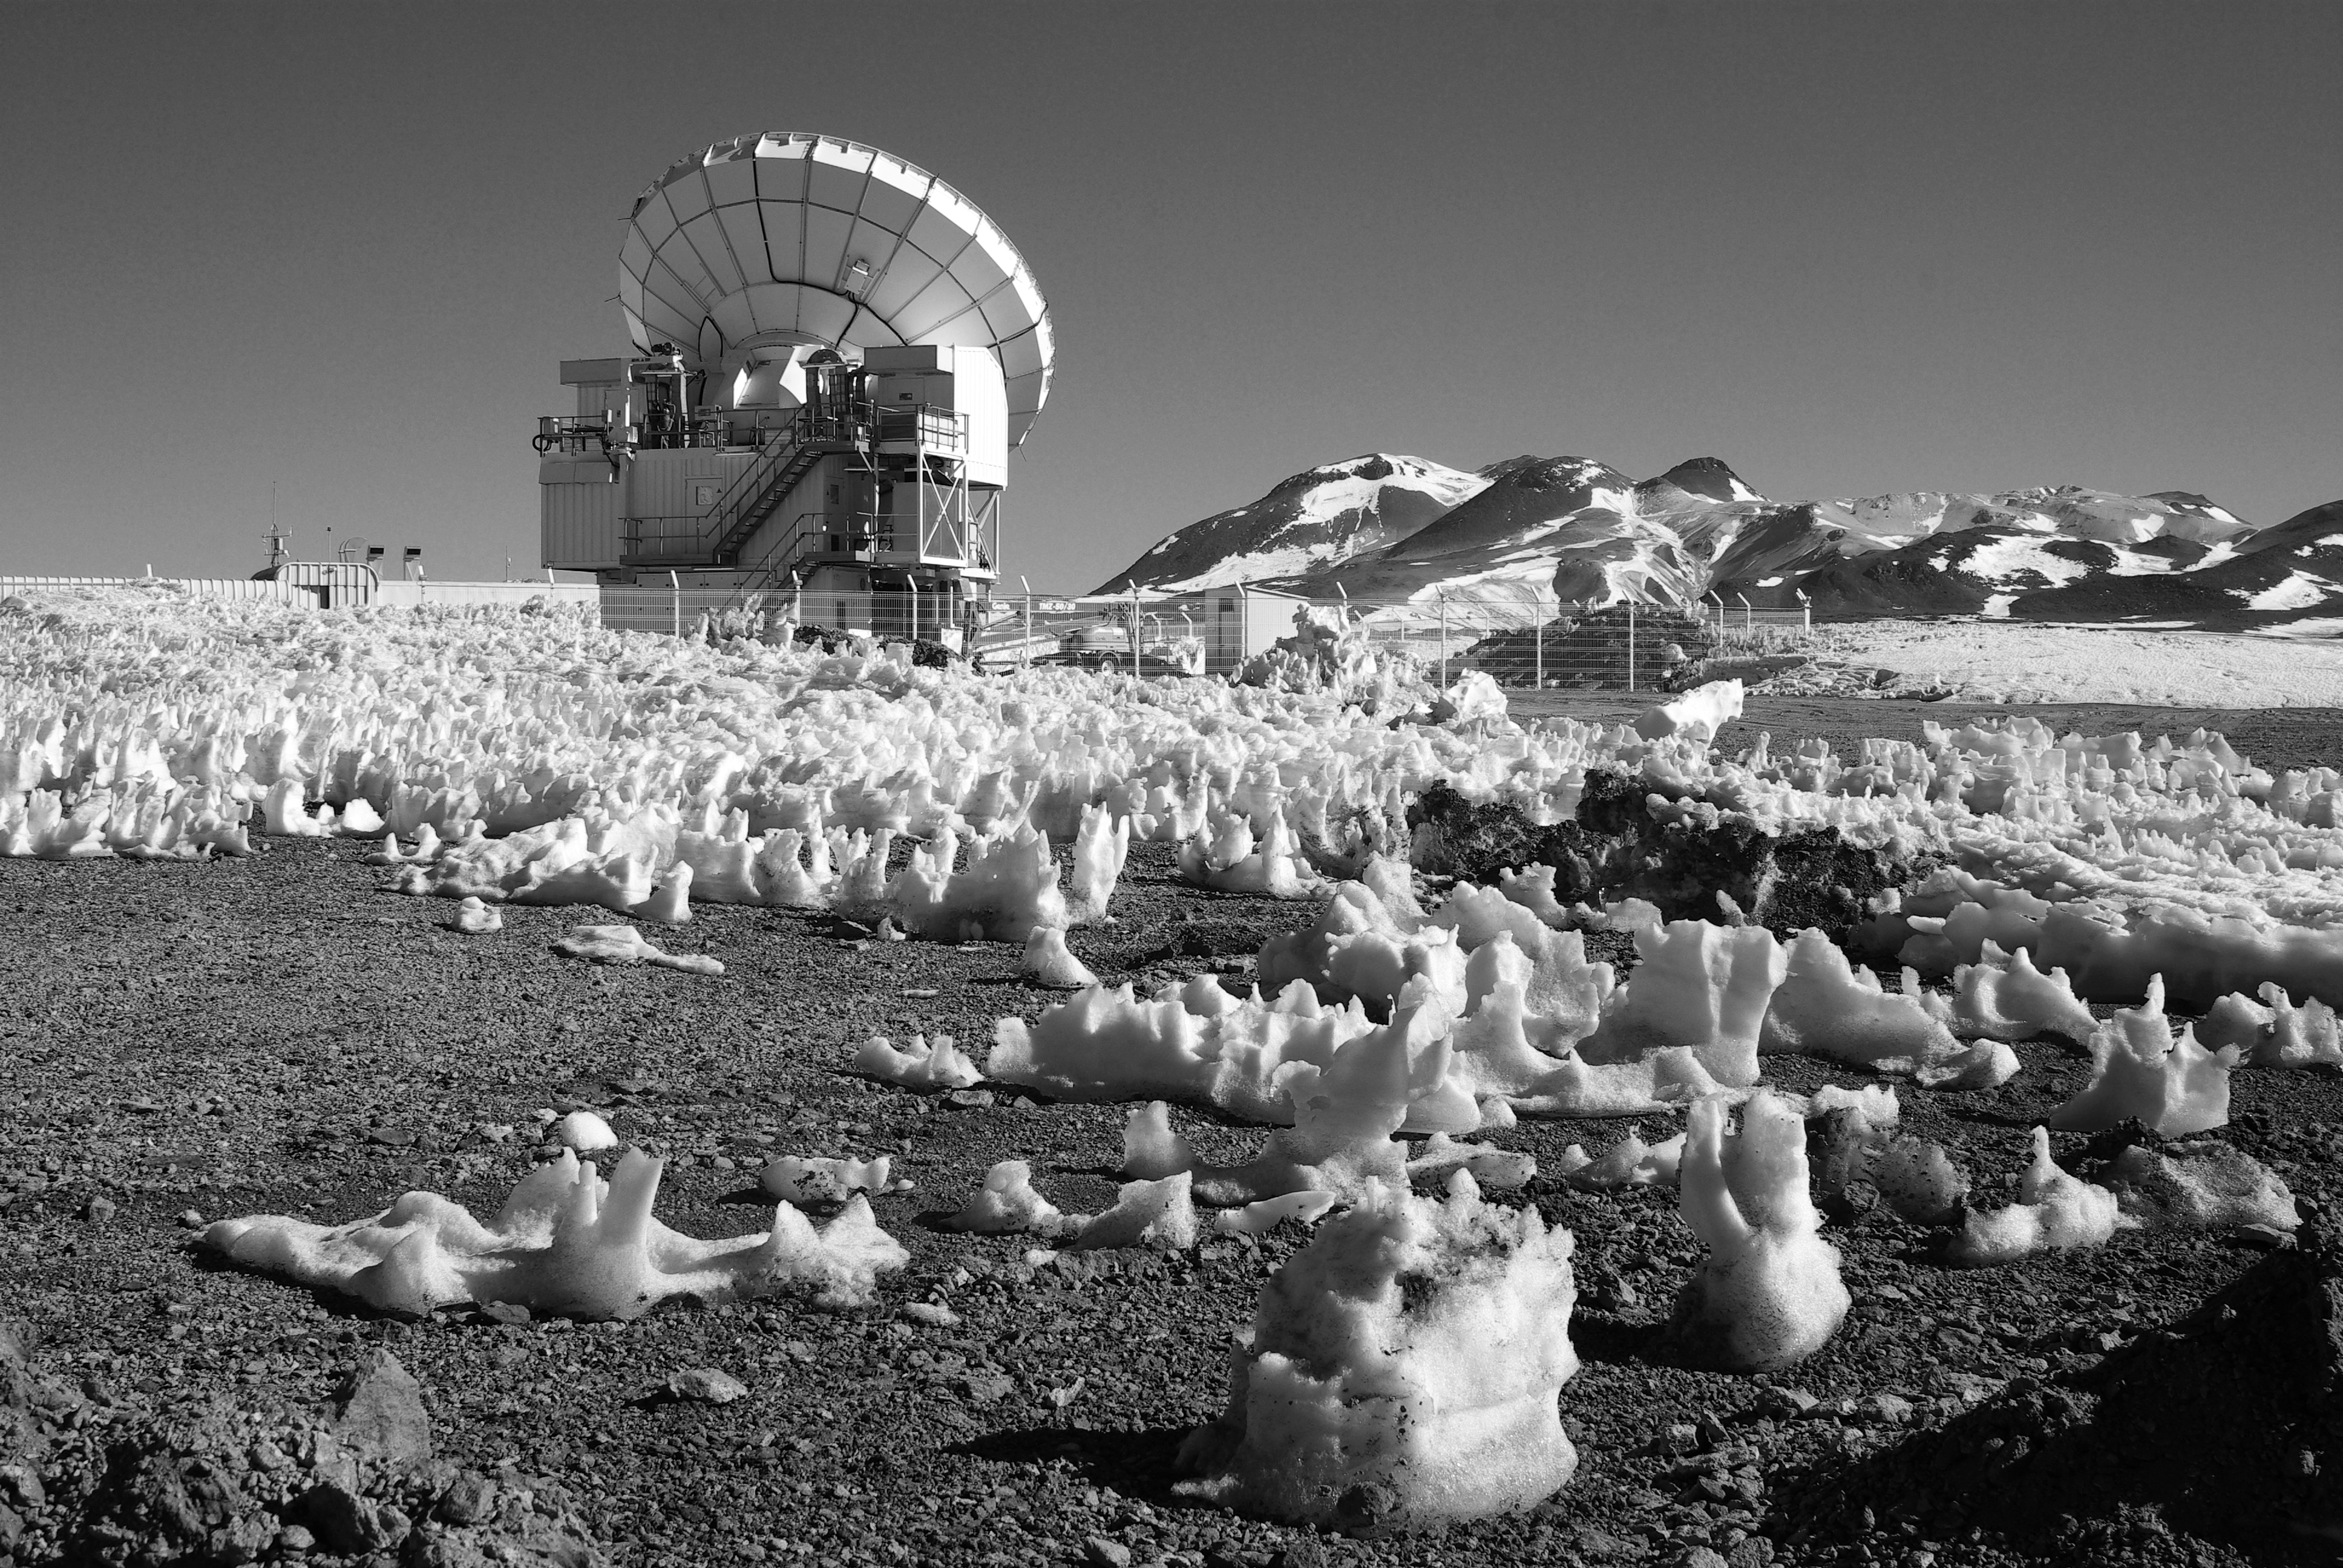

Snow and APEX

This chilly image gives a clue to some of the sub-zero conditions that ESO's telescopes work in.

Credit: ESO/F.Ramiro